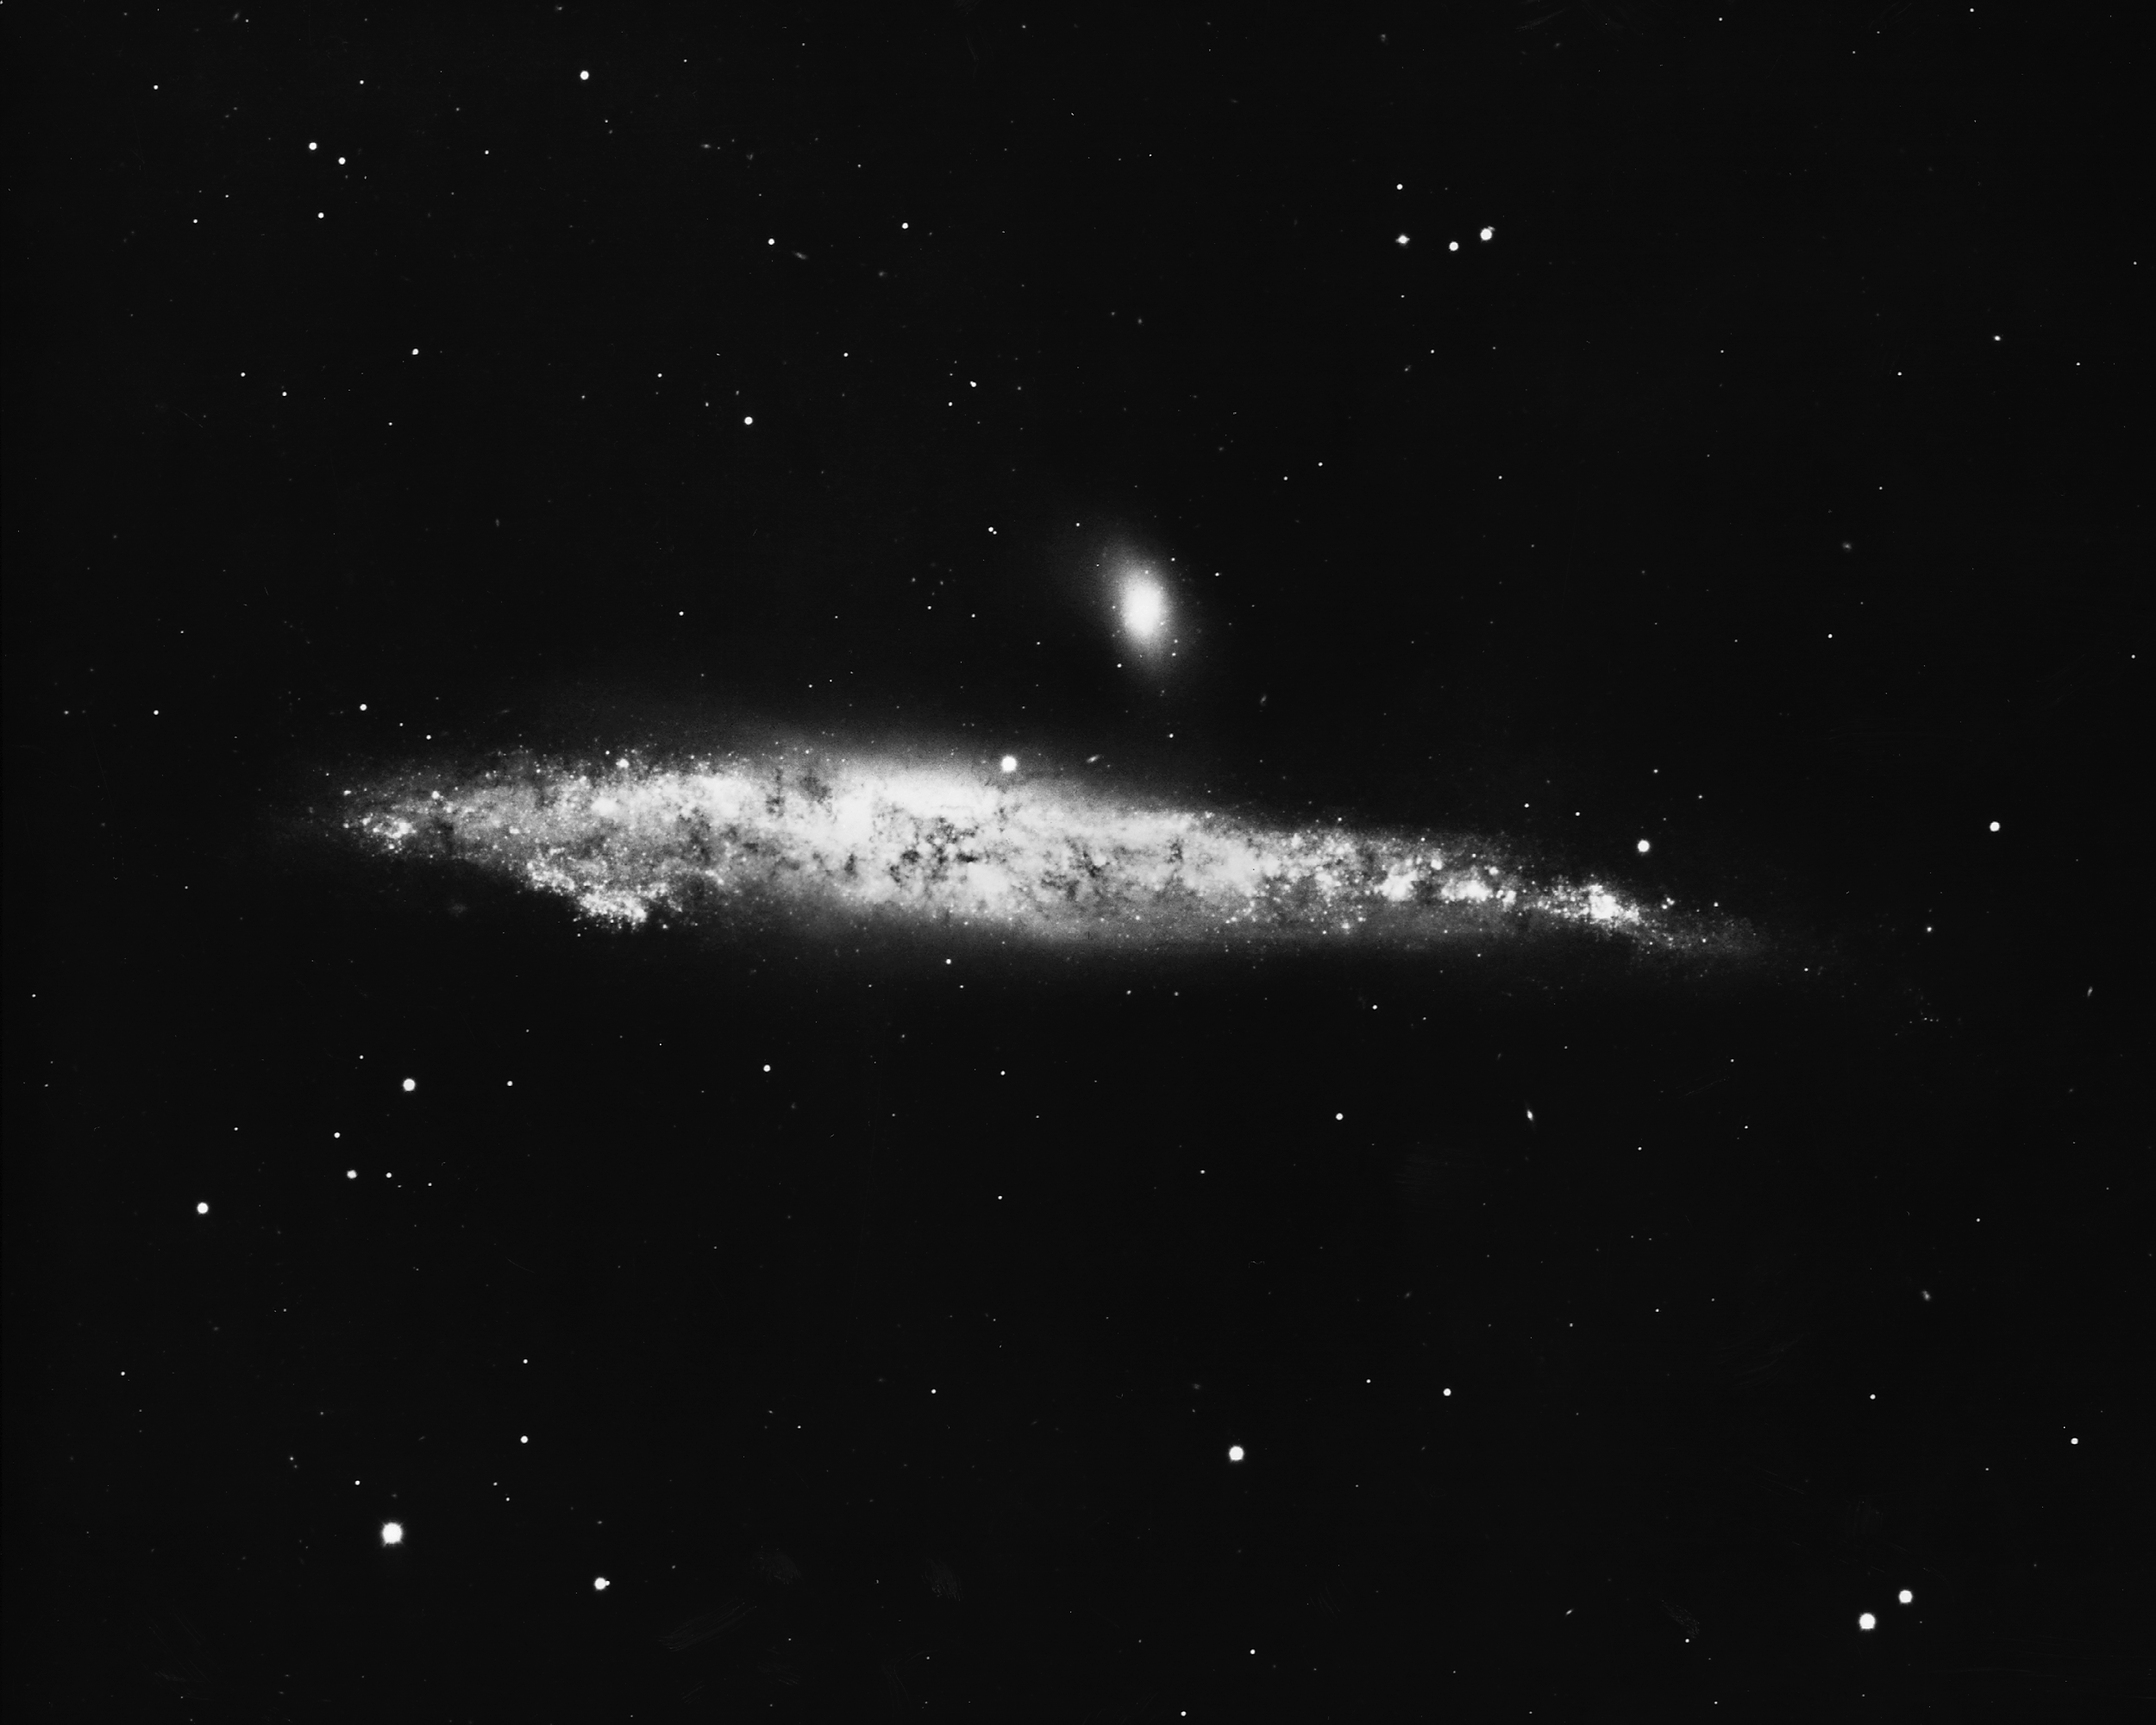

NGC 4631, Arp 281

NGC4631, a type Sc spiral galaxy in the constellation Canes Venatici, as seen by the KPNO 4-meter Mayall telescope in 1975. The small companion galaxy is NGC4627.

Credit: NOIRLab/NSF/AURA